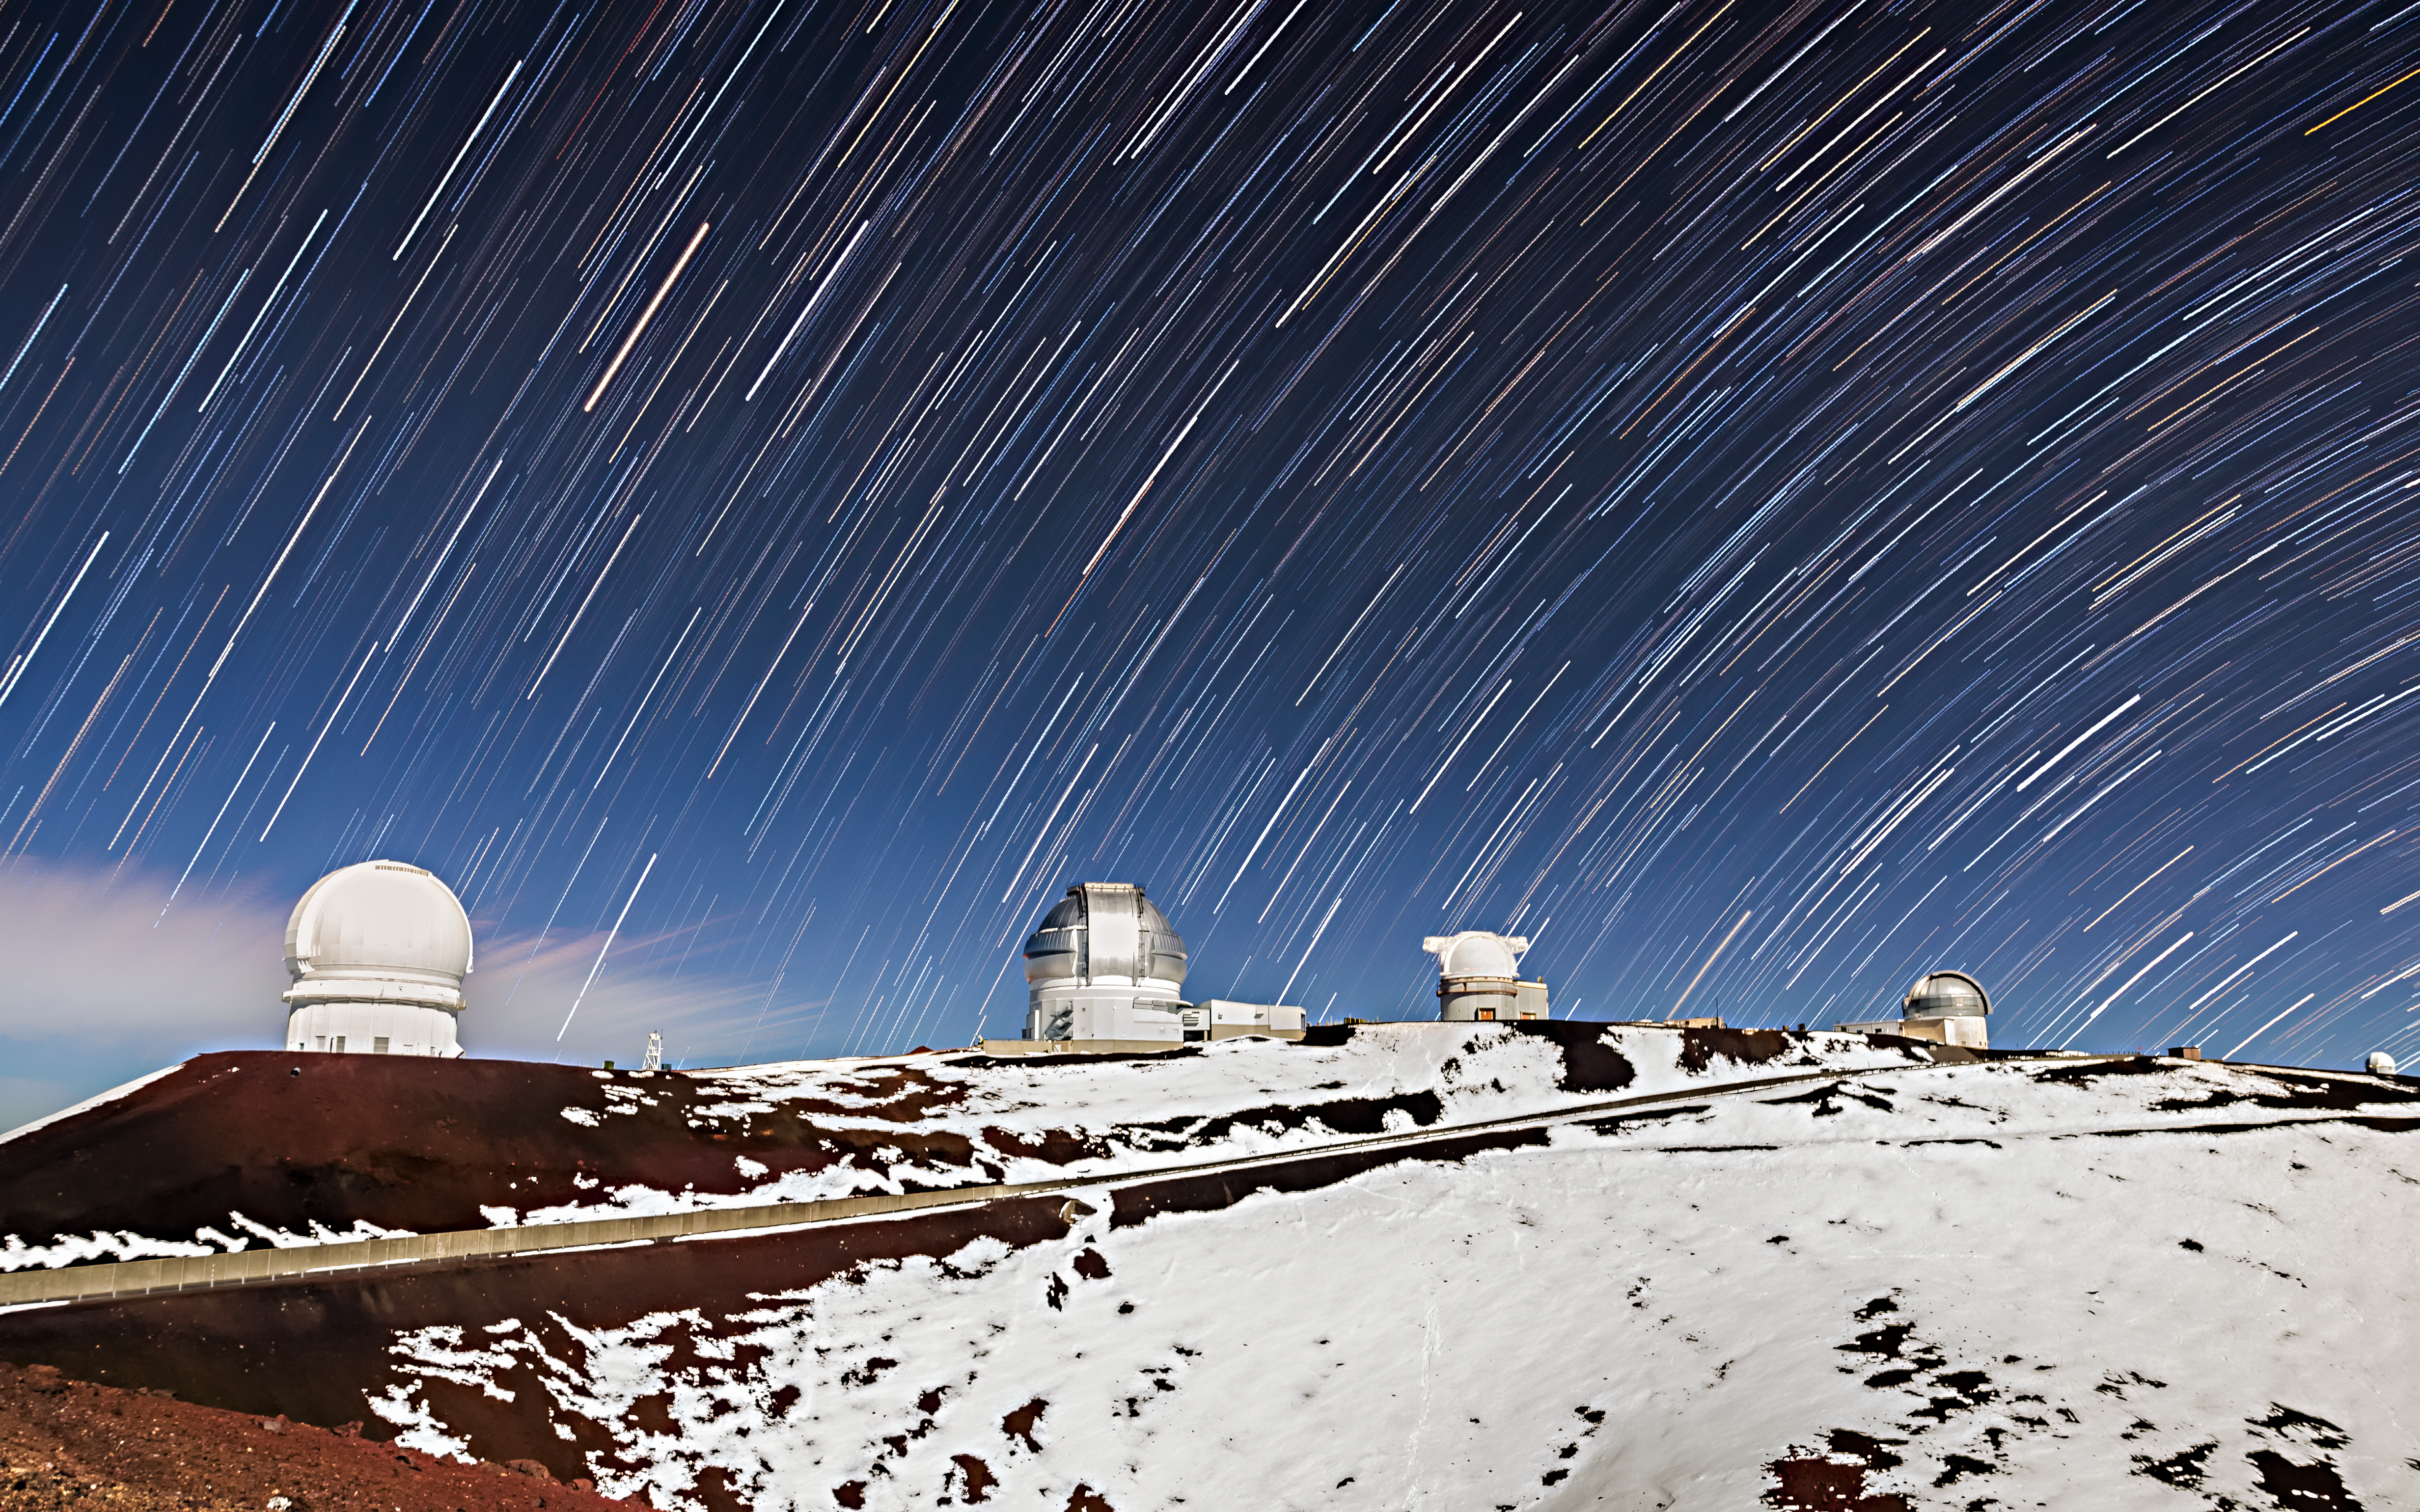

Silent Night, Starry Night

The Gemini North telescope, part of the International Gemini Observatory, operated by NSF NOIRLab, is located near the summit of Maunakea in Hawai‘i. This timelapse image captures Gemini North (second from the left) along with five other telescopes located near the summit.

Maunakea is one of the five volcanoes that constitutes the island of Hawai‘i. The summit of Maunakea lies 4.2 kilometers (2.6 miles) above sea level, placing it above most of the tropical clouds and humidity of Hawai‘i. In contrast to the general climate of the island, the local environment near the summit can become snowy from time to time. Generally, little rain falls in the area and the soil is not suitable for most plant life. Low oxygen levels also make it a somewhat hazardous place to be for long periods of time.

However, the unique conditions at Maunakea’s summit are also precisely what make its environment suitable for an astronomical observatory. Being above the thickest parts of the Earth’s atmosphere gives telescopes sharper views, free of much of the atmospheric turbulence that can blur images of distant stars and galaxies. Its location also reduces light scattering from light pollution and natural atmospheric phenomena.

Credit: International Gemini Observatory/NOIRLab/NSF/AURA/J. Chu